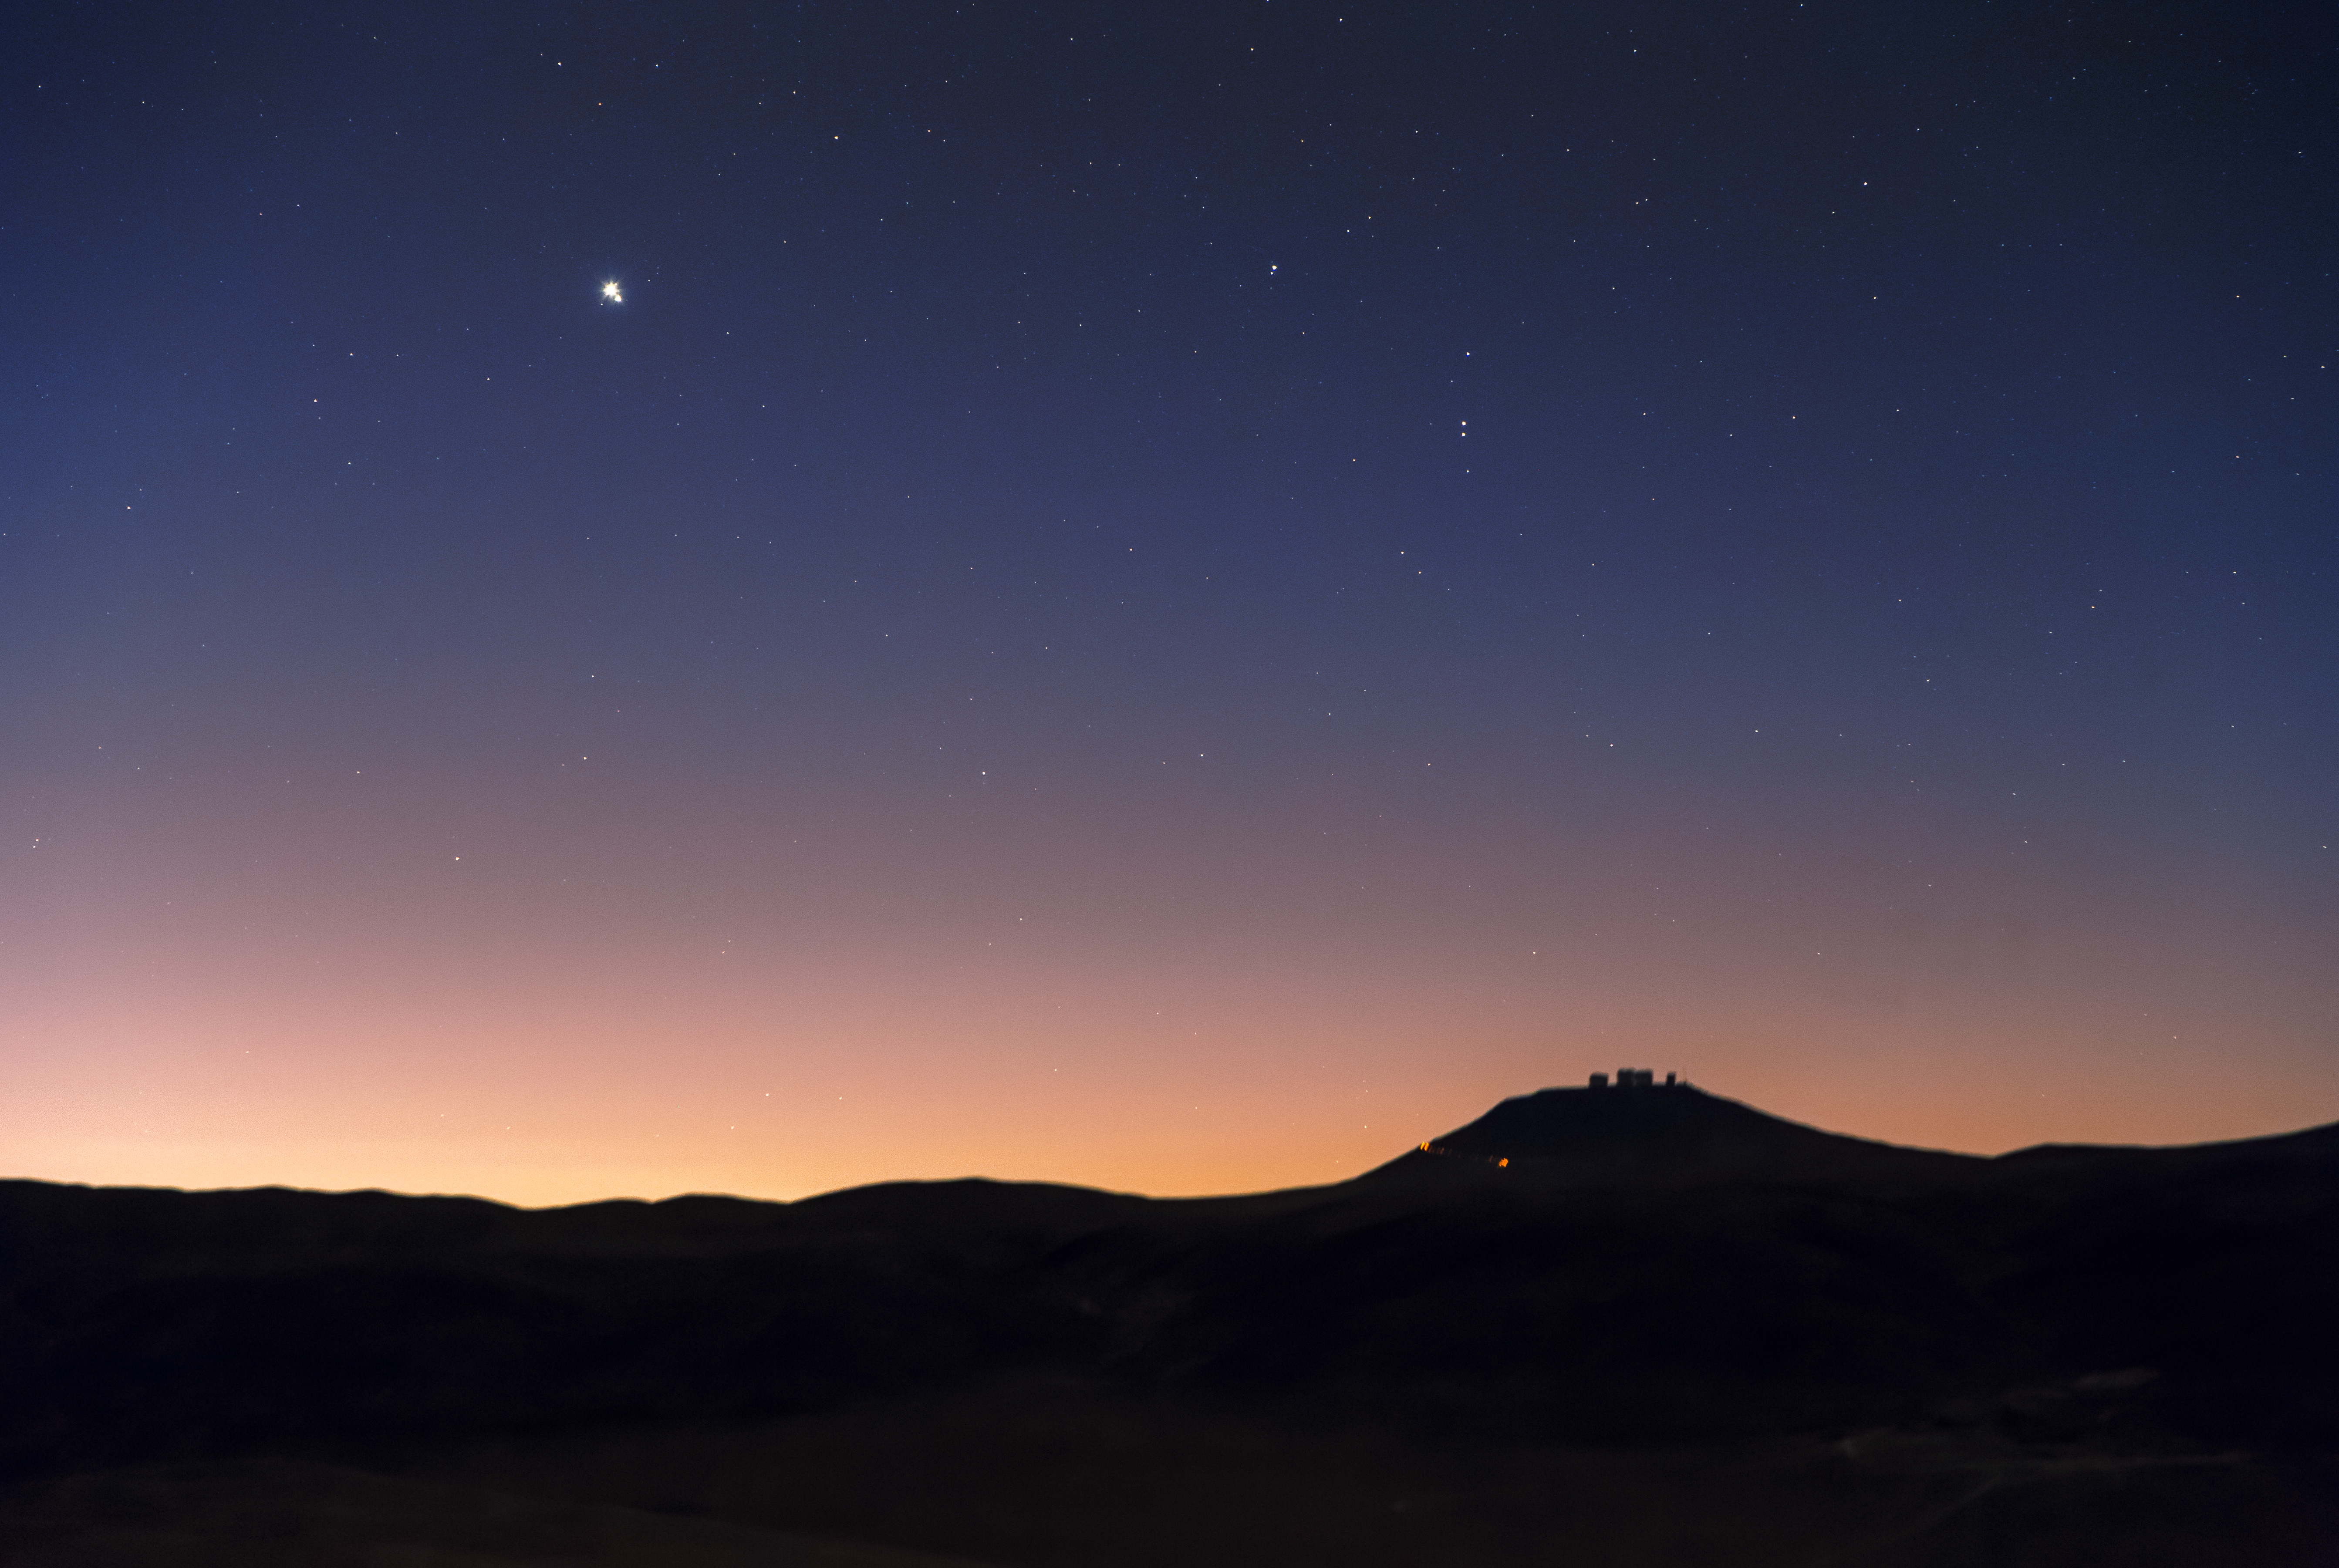

When giants meet

A very bright and large point is the undisputed protagonist of the top half of this picture of the sky above ESO’s Very Large Telescope (VLT) on Cerro Paranal in Chile’s Atacama Desert. Yet if you take a closer look, you will notice it is not just one point, but two, very close to each other. What you see is, in fact, a conjunction of Jupiter and Saturn.

Jupiter and Saturn are the two largest planets in the Solar System, almost 320 and 95 times as massive as the Earth, respectively. They are not rocky, like the Earth or Mars, but are mainly made up of hydrogen. They both have tens of moons, many of which we think did not form together with the planets they orbit, but were instead captured at a later stage by their strong gravitational fields.

Conjunctions occur when two objects are aligned in the sky. However, conjunctions are a consequence of the observer’s perspective. If seen not from Earth but another direction, the involved objects will not be aligned. A similar effect holds for constellations, whose shapes, so familiar here on our planet, may not be recognisable when observed from another corner of the galaxy.

Credit: F. Char/ESO